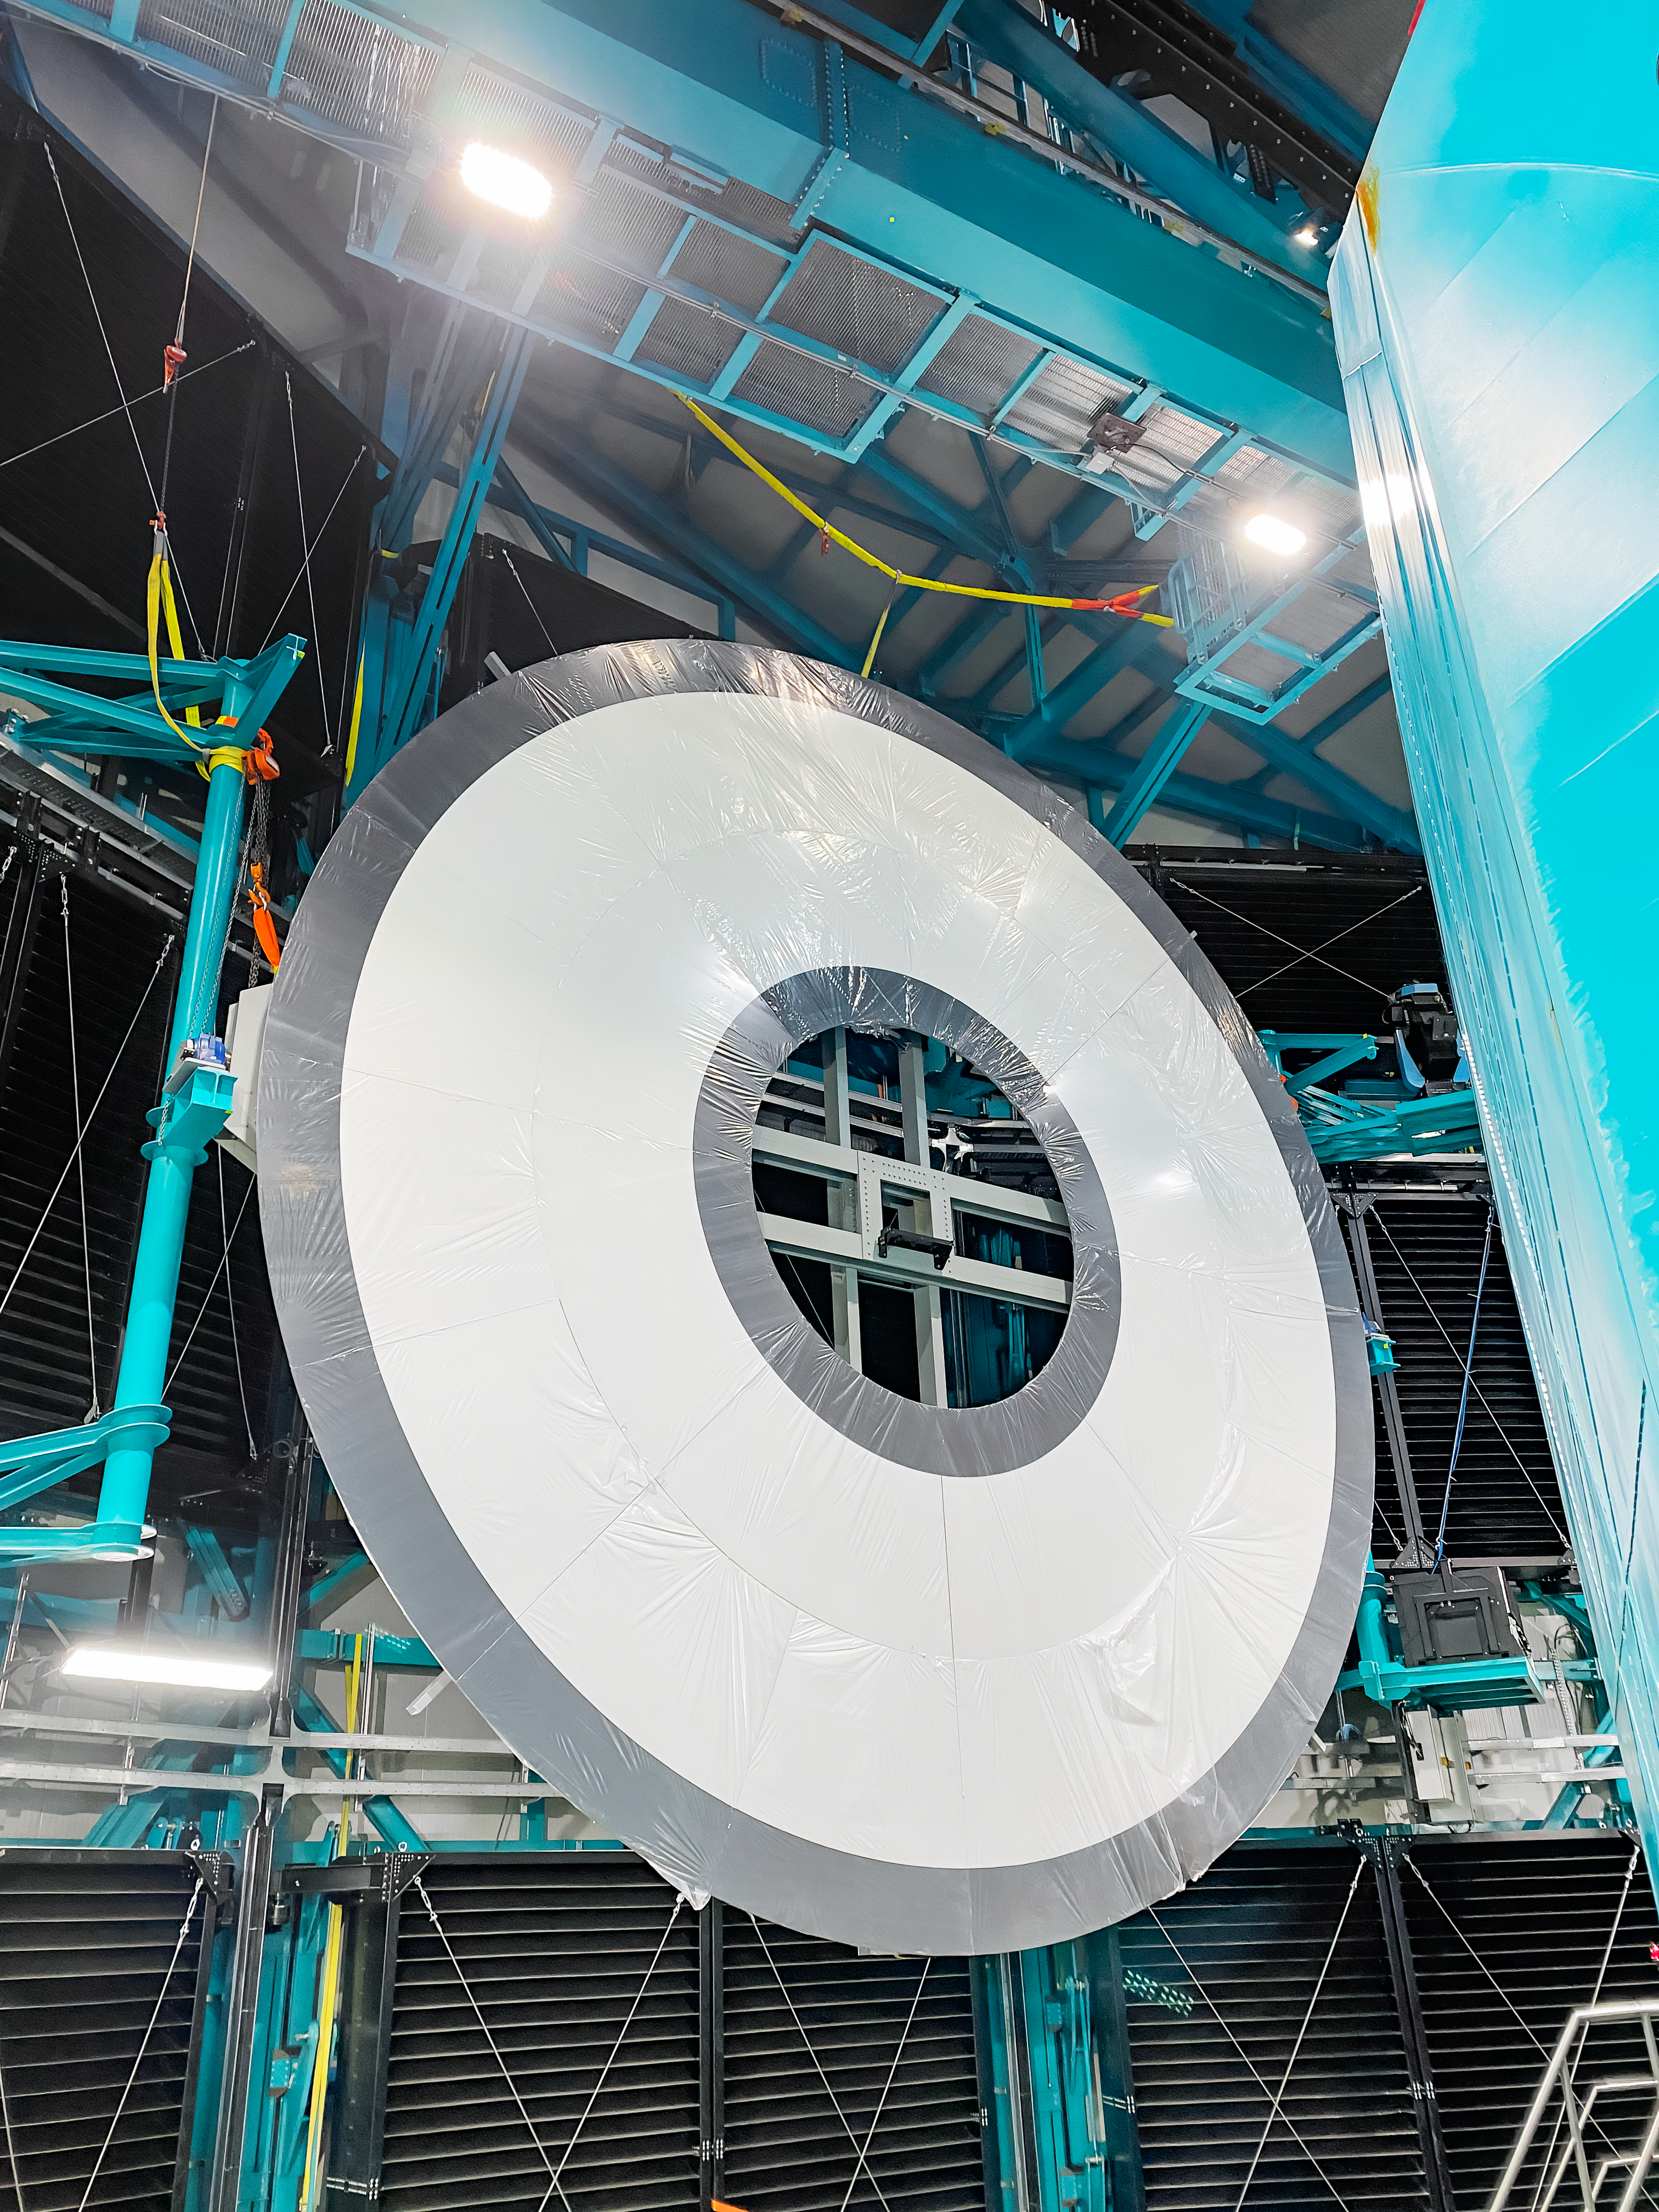

Rubin Calibration Screen Installation

The summit team completed Installation of Rubin's in-dome calibration screen in January 2025. Each panel was carefully lifted into place using special winches and soft cloth slings.

Credit: RubinObs/NOIRLab/SLAC/DOE/NSF/AURA/H. Herrera